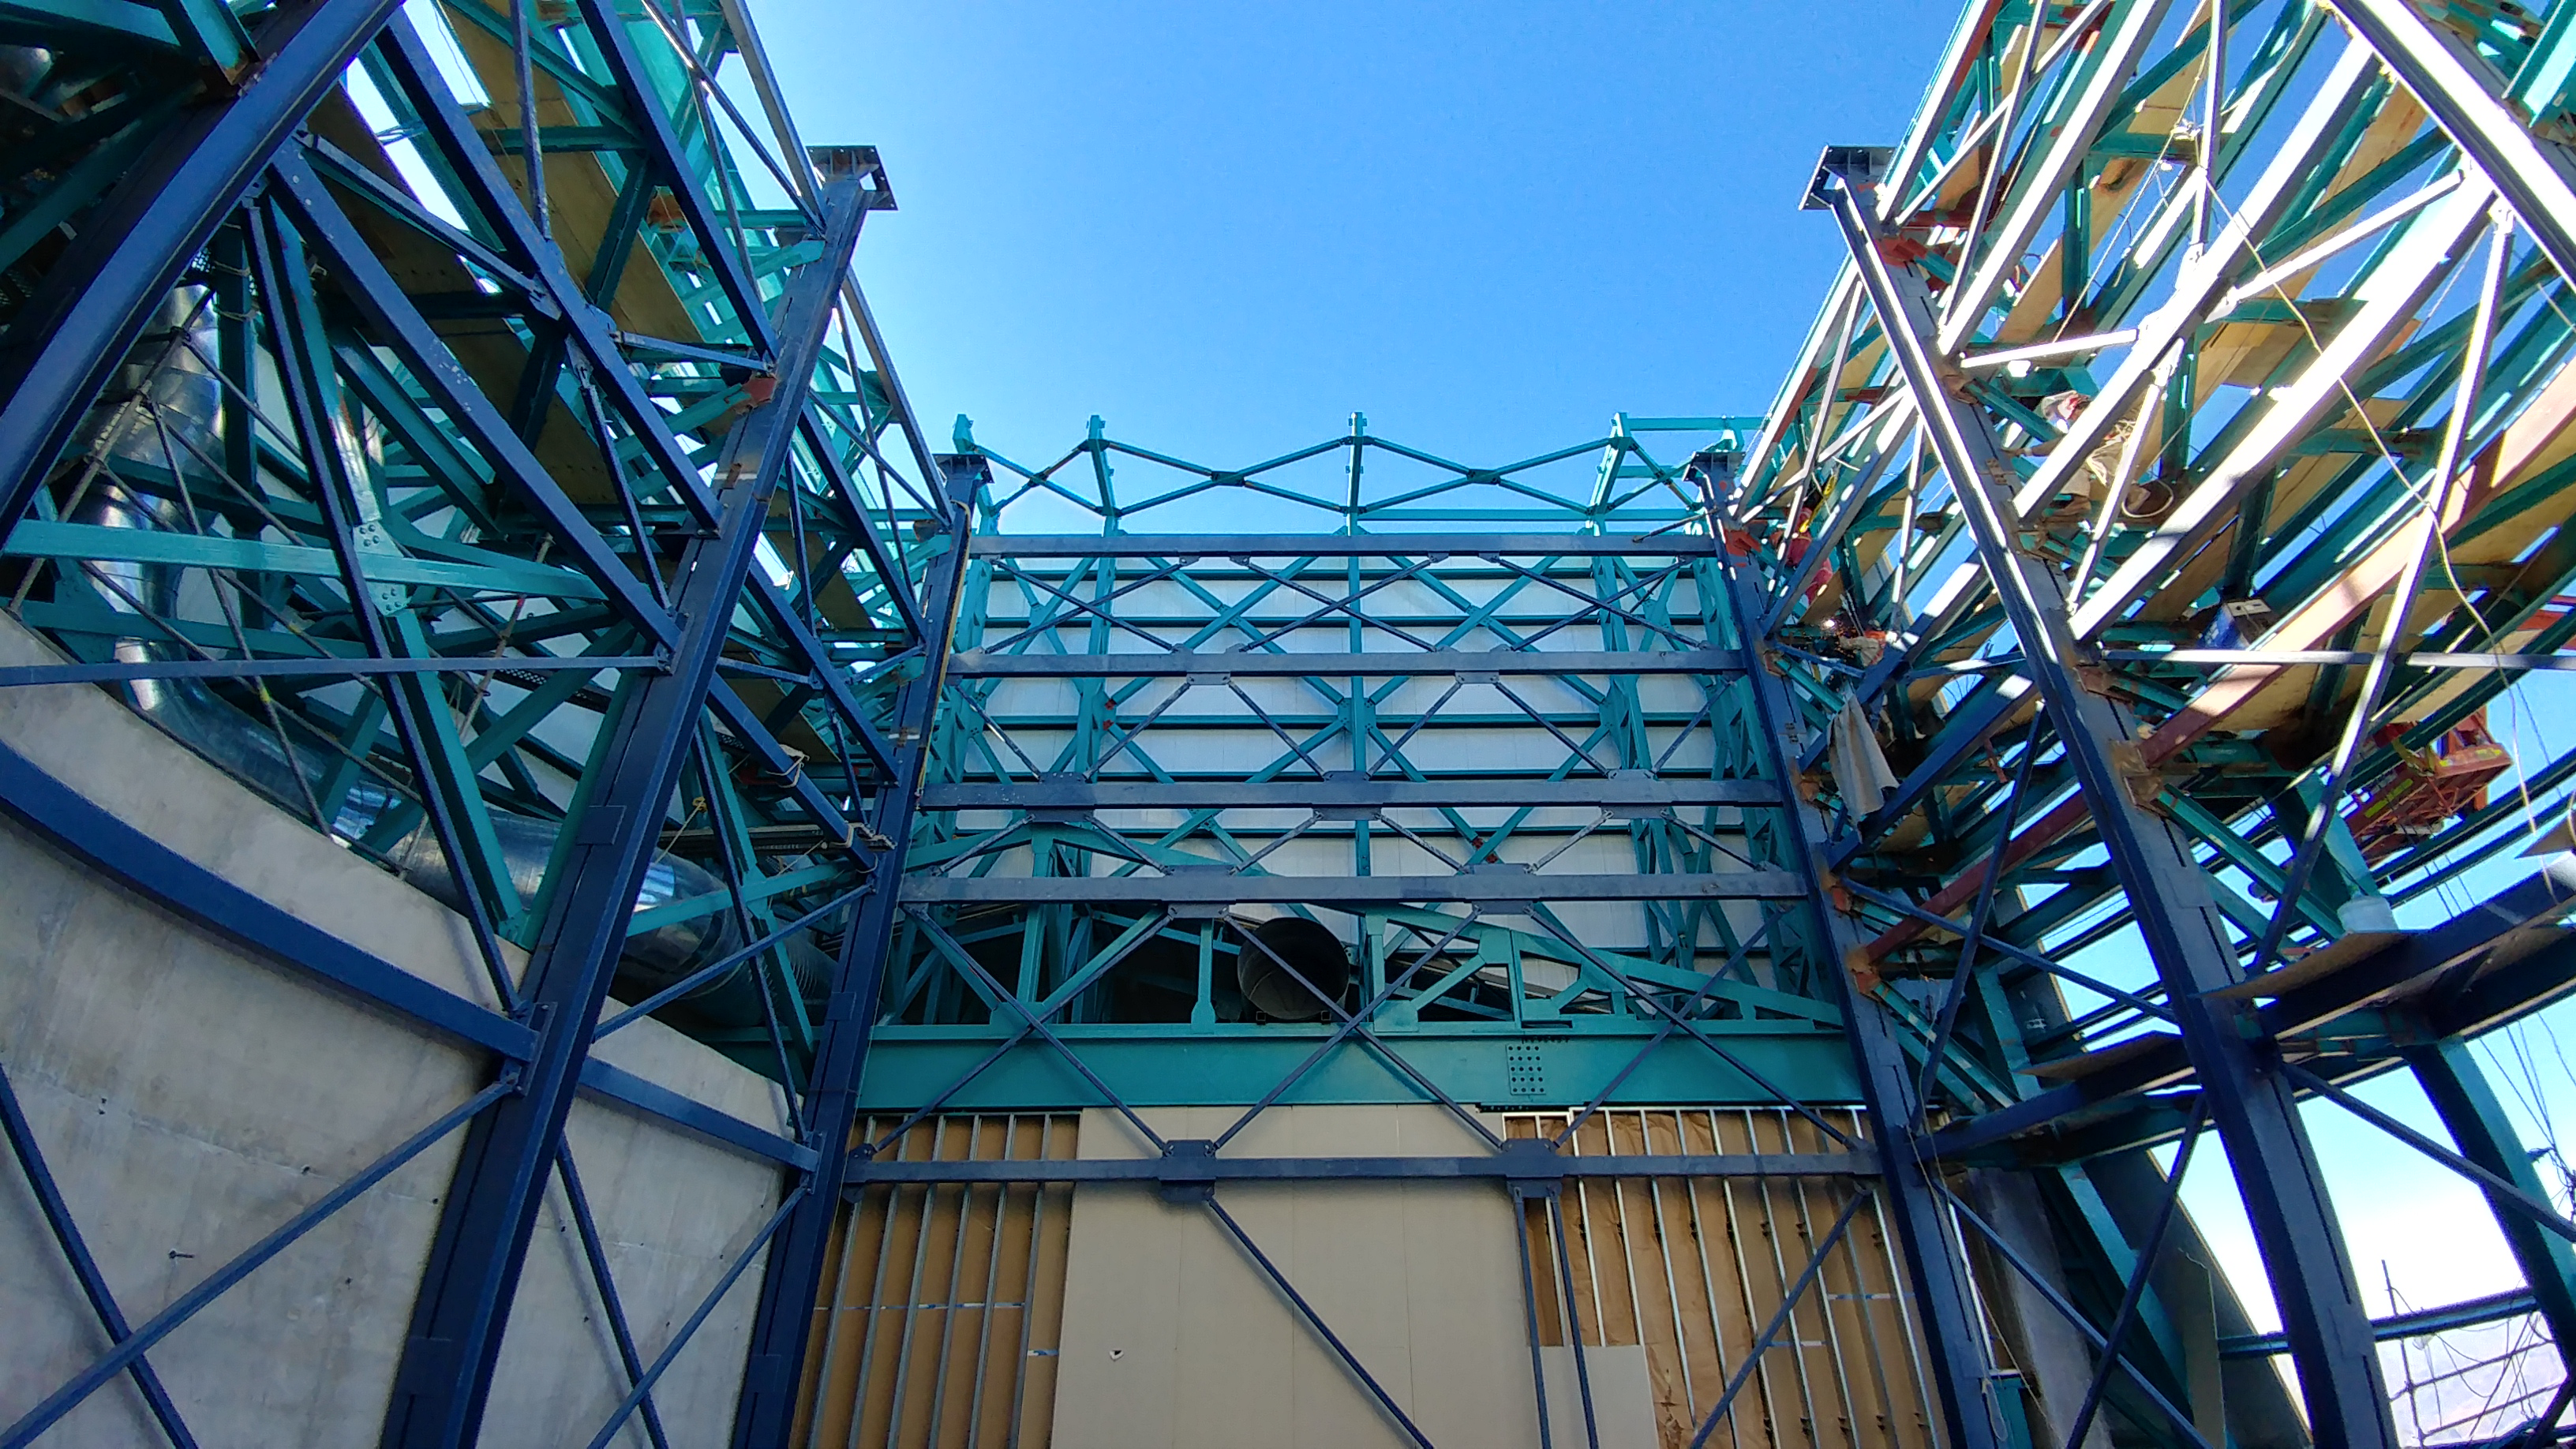

rubin-1128170927b-hdr

The dark blue steel tower beams for the vertical lift are nearly all bolted and welded to the summit facility foundation and steel structure.

Credit: Rubin Observatory/NSF/AURA